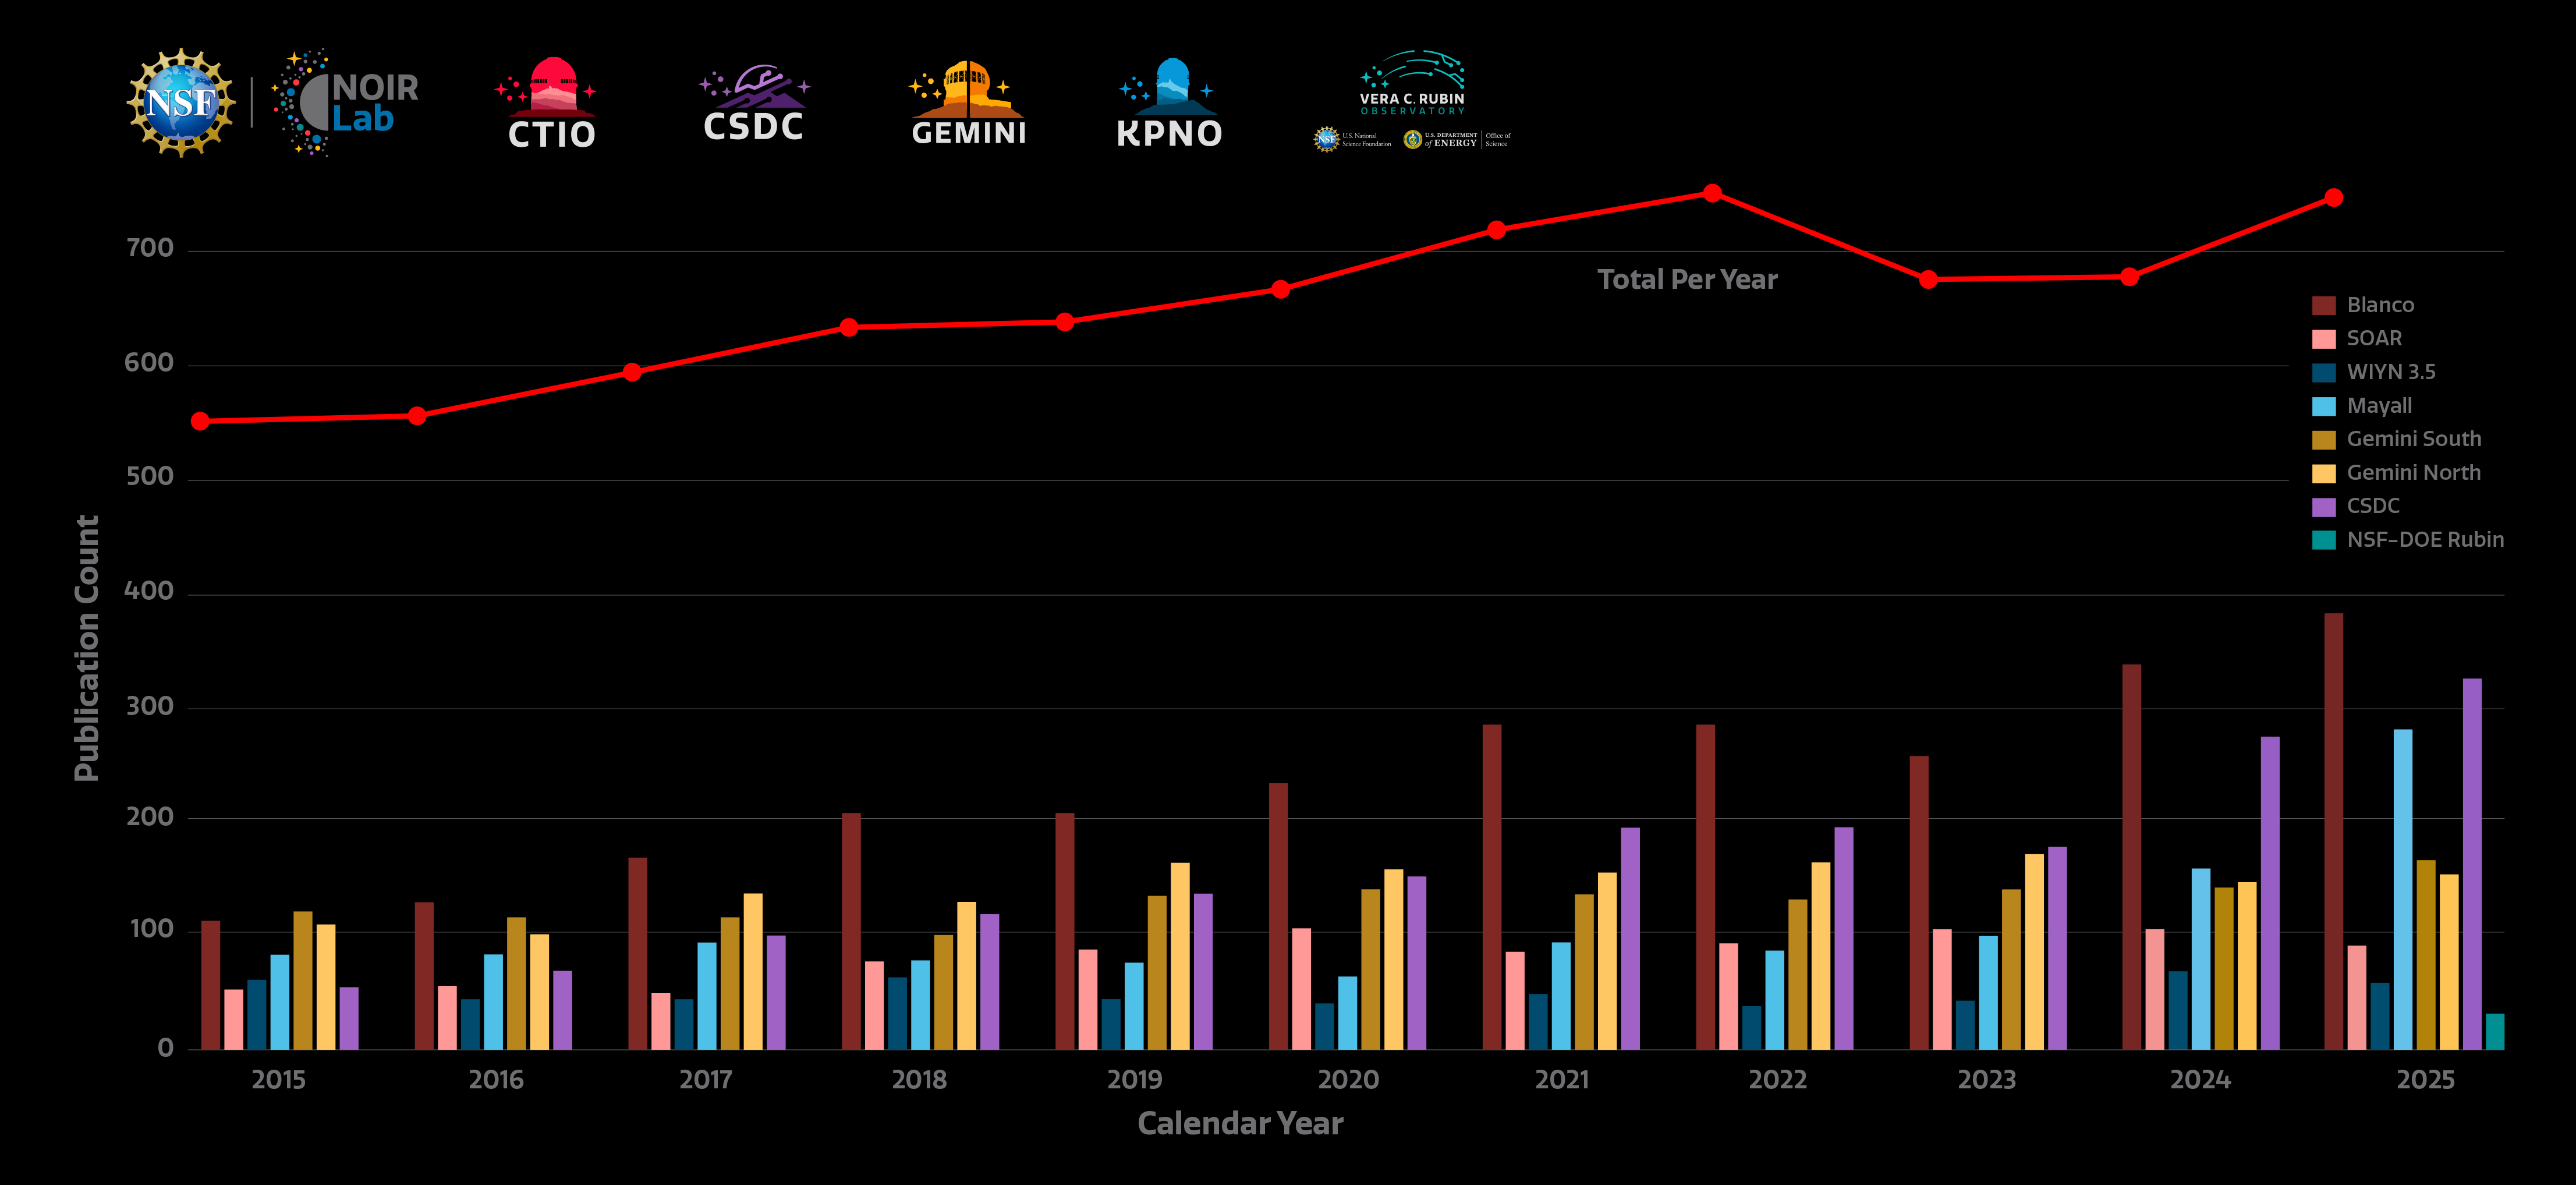

NSF NOIRLab refereed publications 2025

Count of refereed publications using data from NSF NOIRLab telescopes. The individual telescopes are represented with bars. The red line shows the total number of publications. Note that the sum of the bars is larger than the total sum, as some publications use data from more than one facility. The sum total corrects for this overlap and does not double count publications that use more than one telescope. Metrics here are reported for the calendar year rather than the fiscal year.

The dynamic NOIRLab publications dashboard directly accesses the NOIRLab public library in ADS/SciX (Science Explorer) to compile publication metrics. Users can view total telescope data publication counts, counts by NOIRLab Program and facility, and staff publication counts, arranged by month or year. By clicking on a telescope logo/image in the top bar of the dashboard, users can access the NOIRLab public library listing publications using data from that telescope. The dashboard was created by Sharon Hunt, Bill McGinn, Vinicius Placco, and Alice Jacques.

Foundational diagram.

Credit: NOIRLab/NSF/AURA/S. Hunt